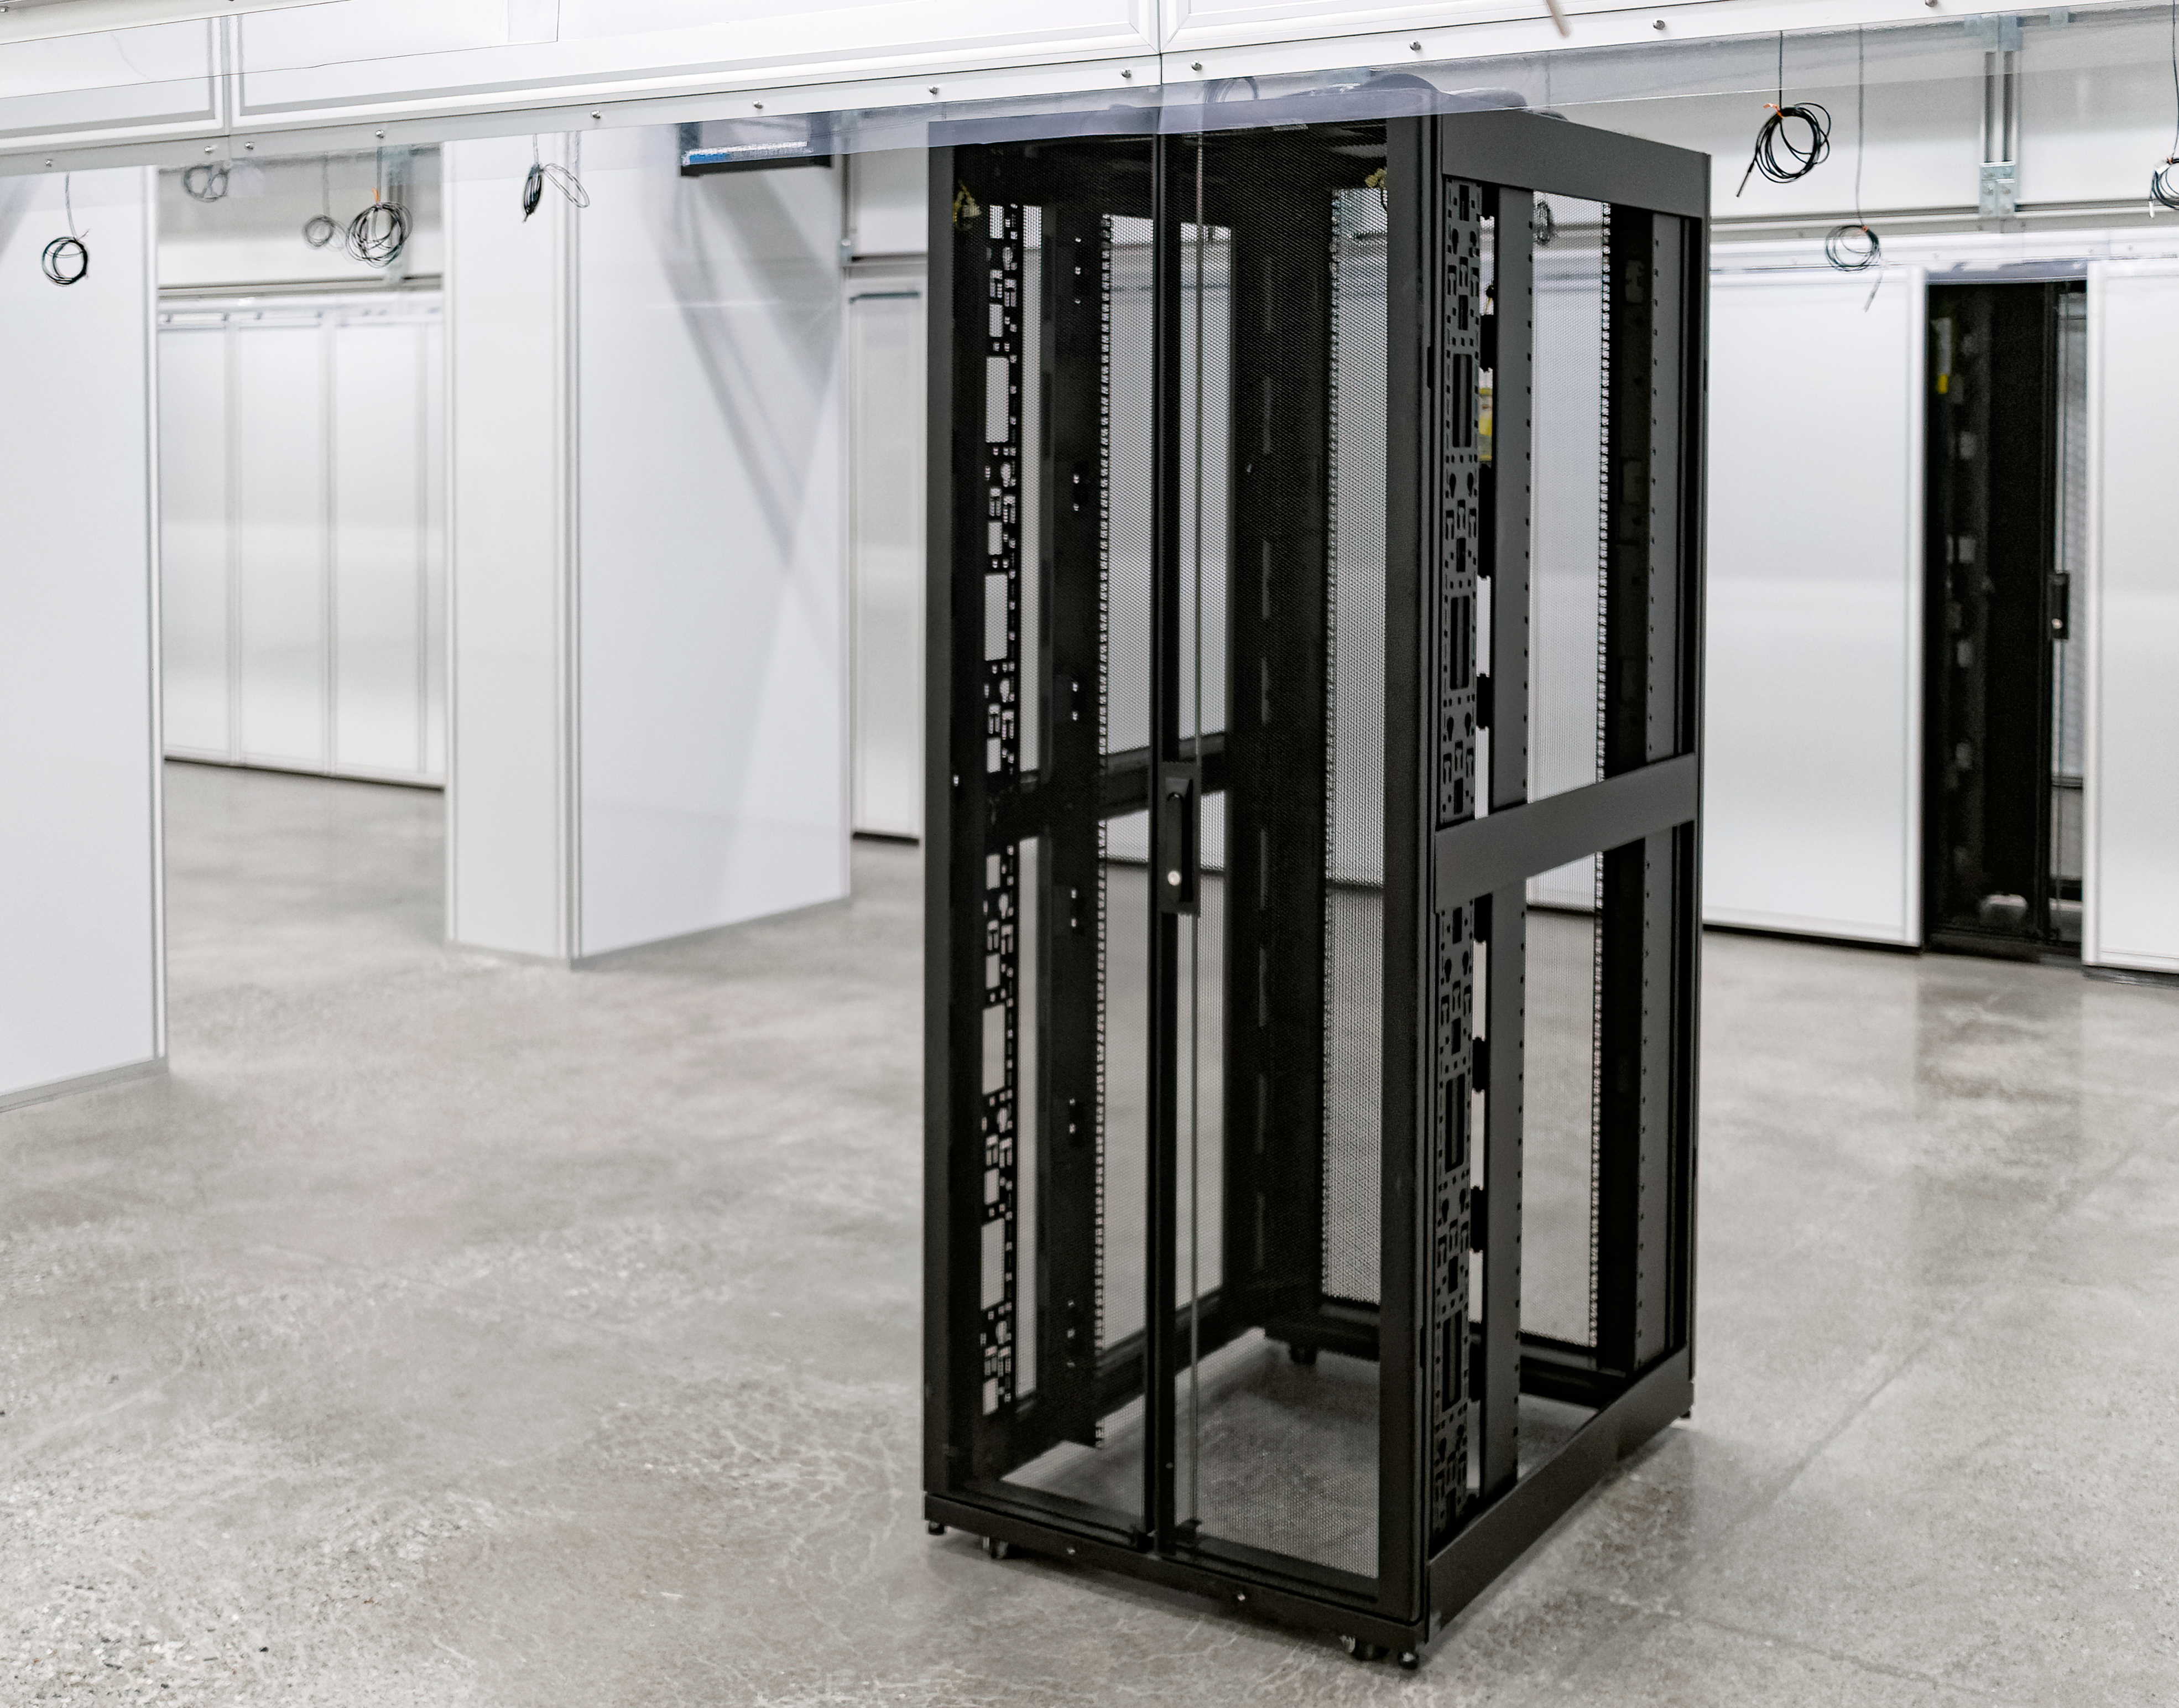

The Rubin Data Management team tours the Stanford Research Computing Facility

On 29-30 July 2024, the Rubin Data Management team had the opportunity to visit the Stanford Research Computing Facility, which will host the Rubin U.S. Data Facility (USDF). The USDF will process, host, and serve much of Rubin Observatory's data products to the world.

Credit: RubinObs/NOIRLab/SLAC/NSF/DOE/AURA/W. O'Mullane